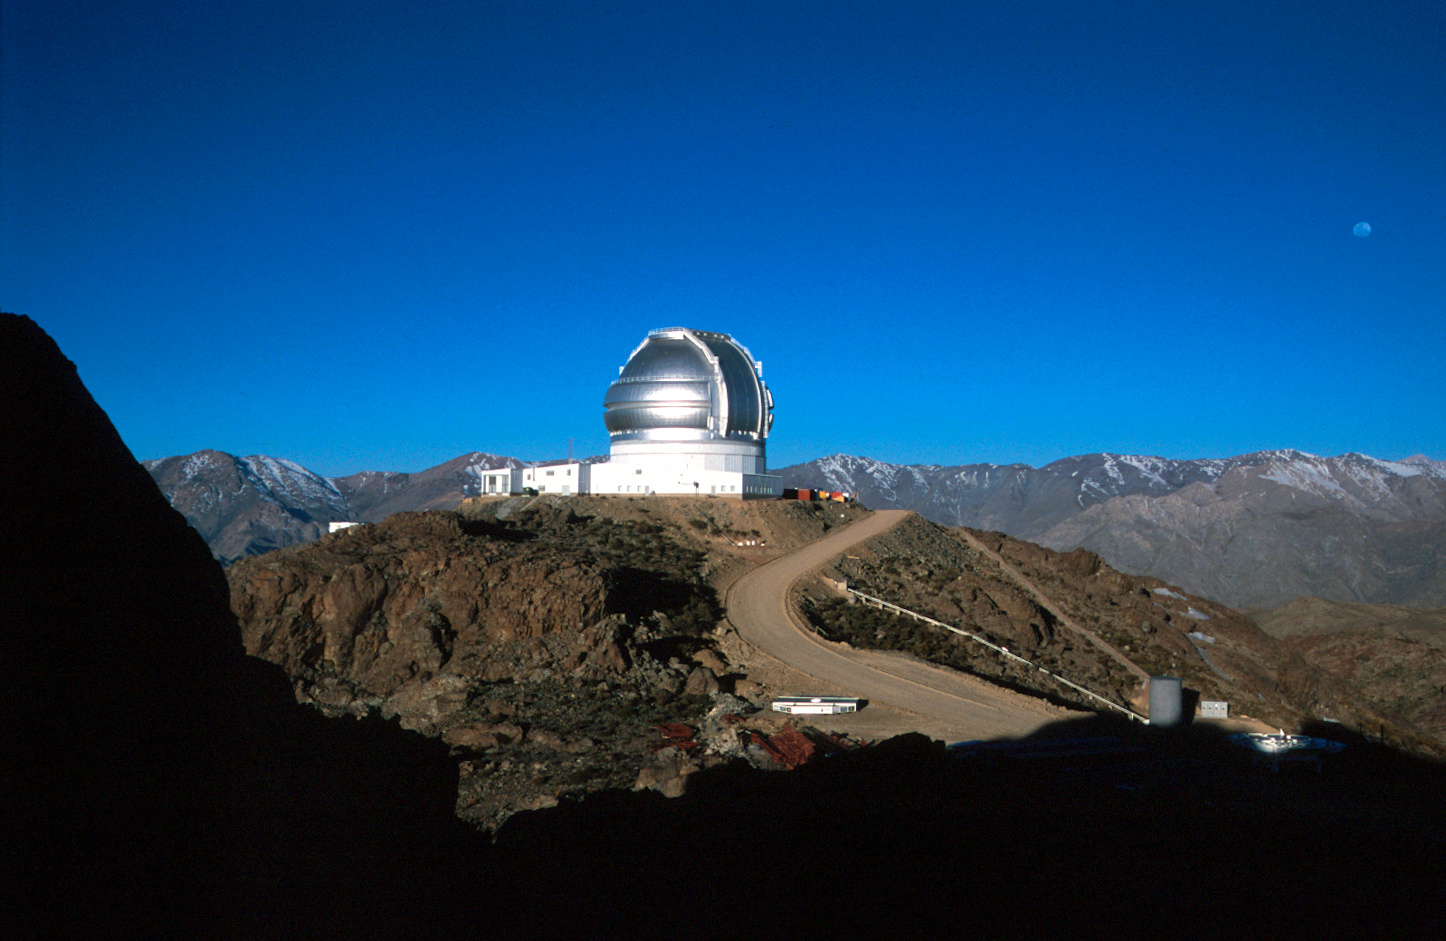

Moonrise over Gemini South

Gemini South showing the rising Gibbous Moon over the Chilean Andes. September 2000.

Credit: International Gemini Observatory/Chirs Carter